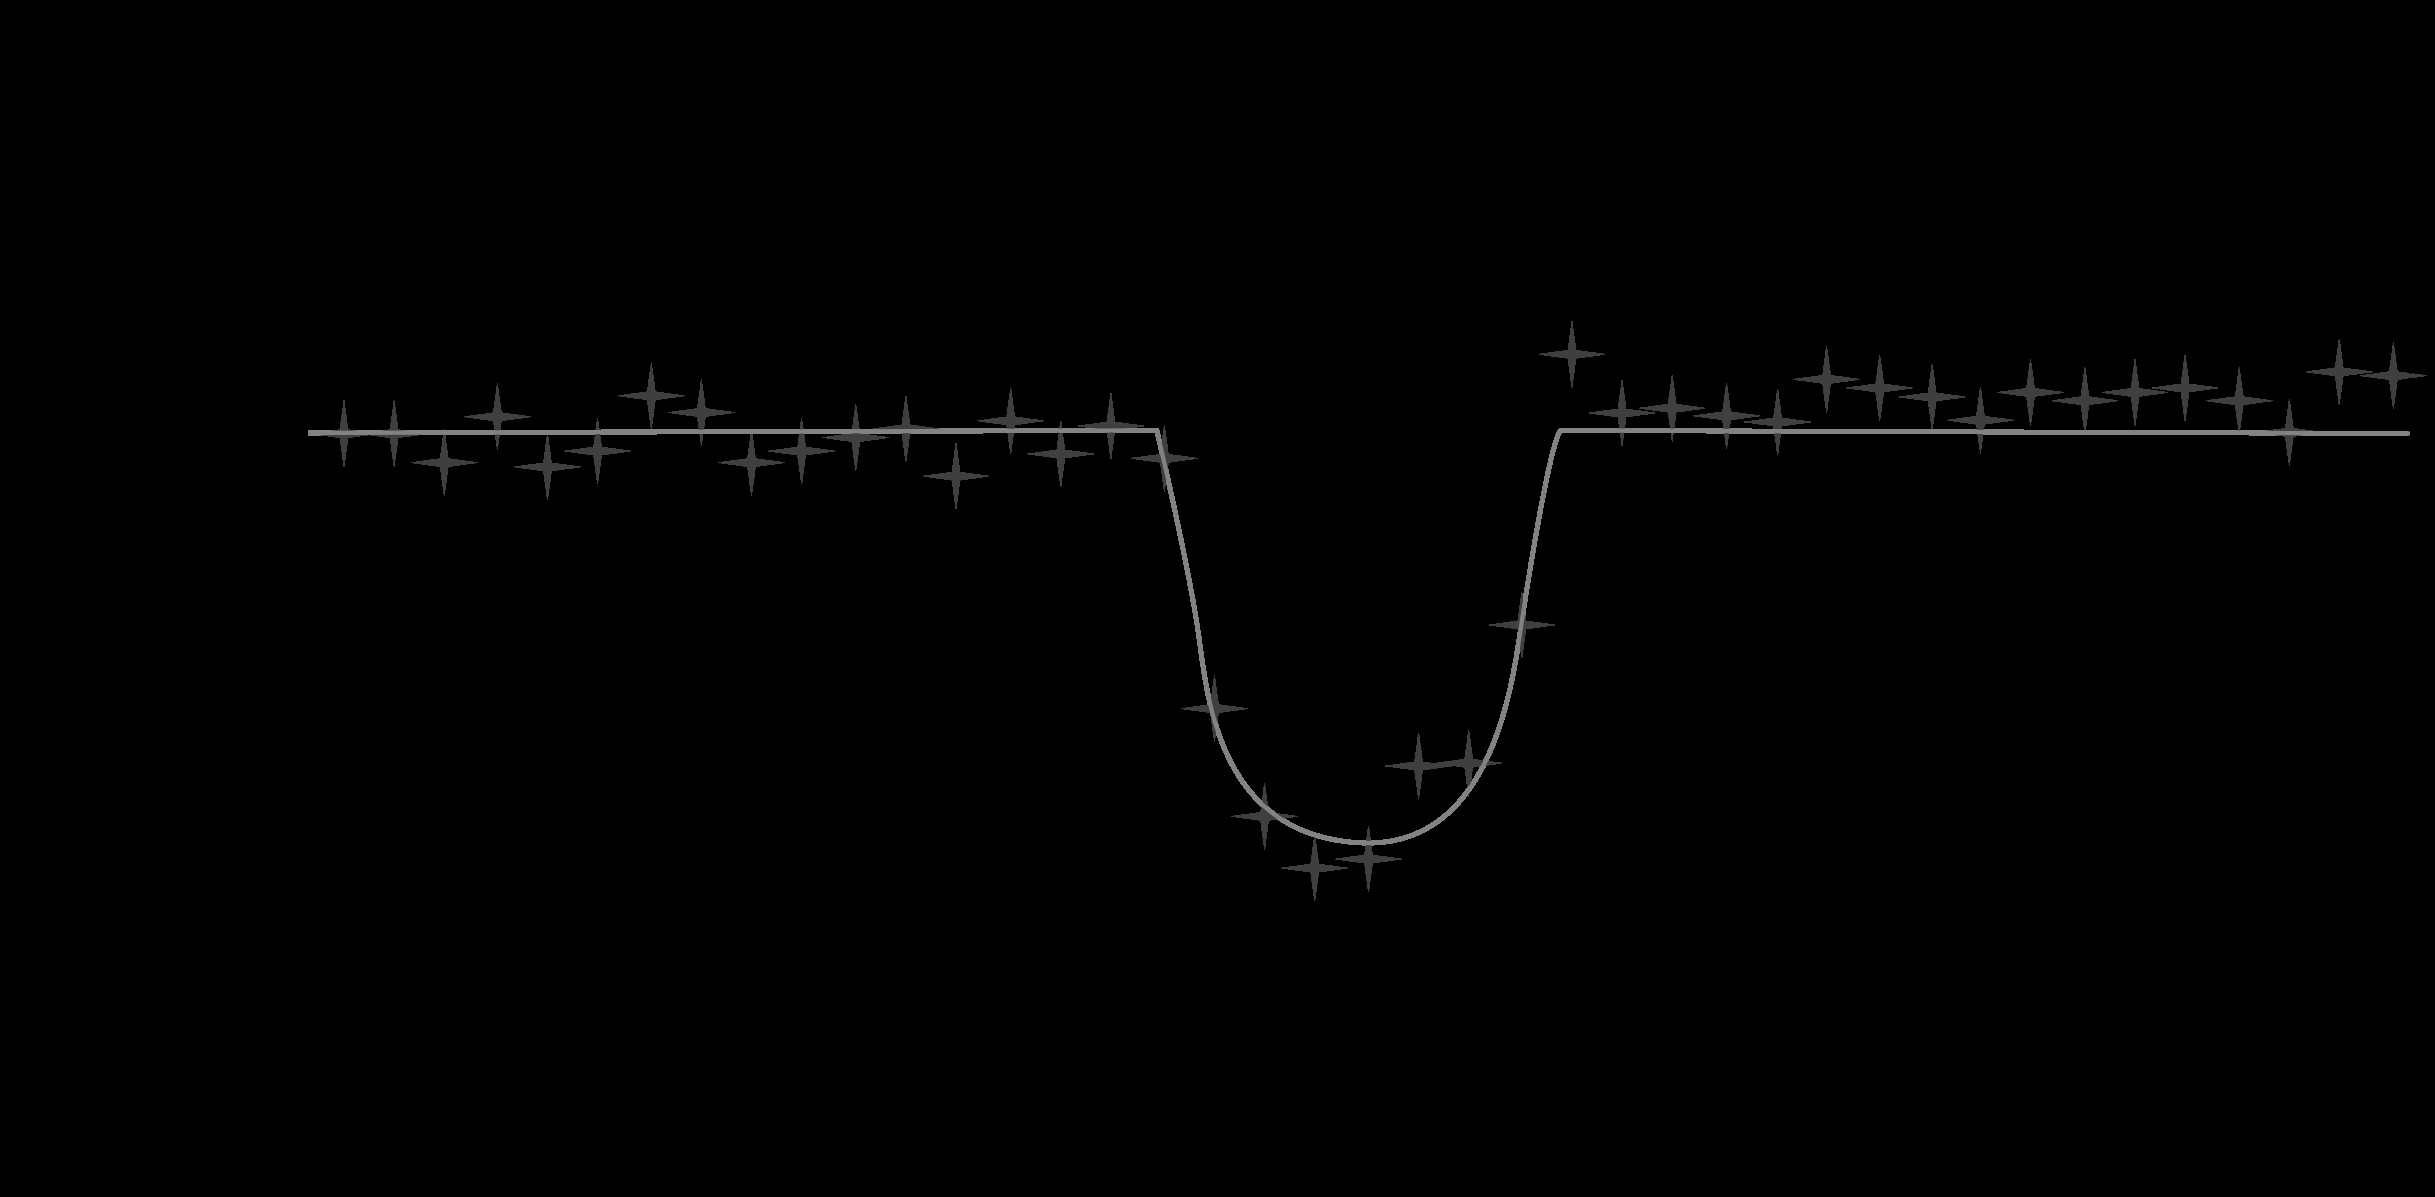

New Planet Kepler-21b discovery a partnership of both space and ground-based observations

Kepler light curve of HD 179070 showing the eclipse of Kepler-21b. The data cover 15 months. The figure shows the binned, and phase folded-data based on 164 individual transits over-plotted by the model fit (red line).

Credit: NOIRLab